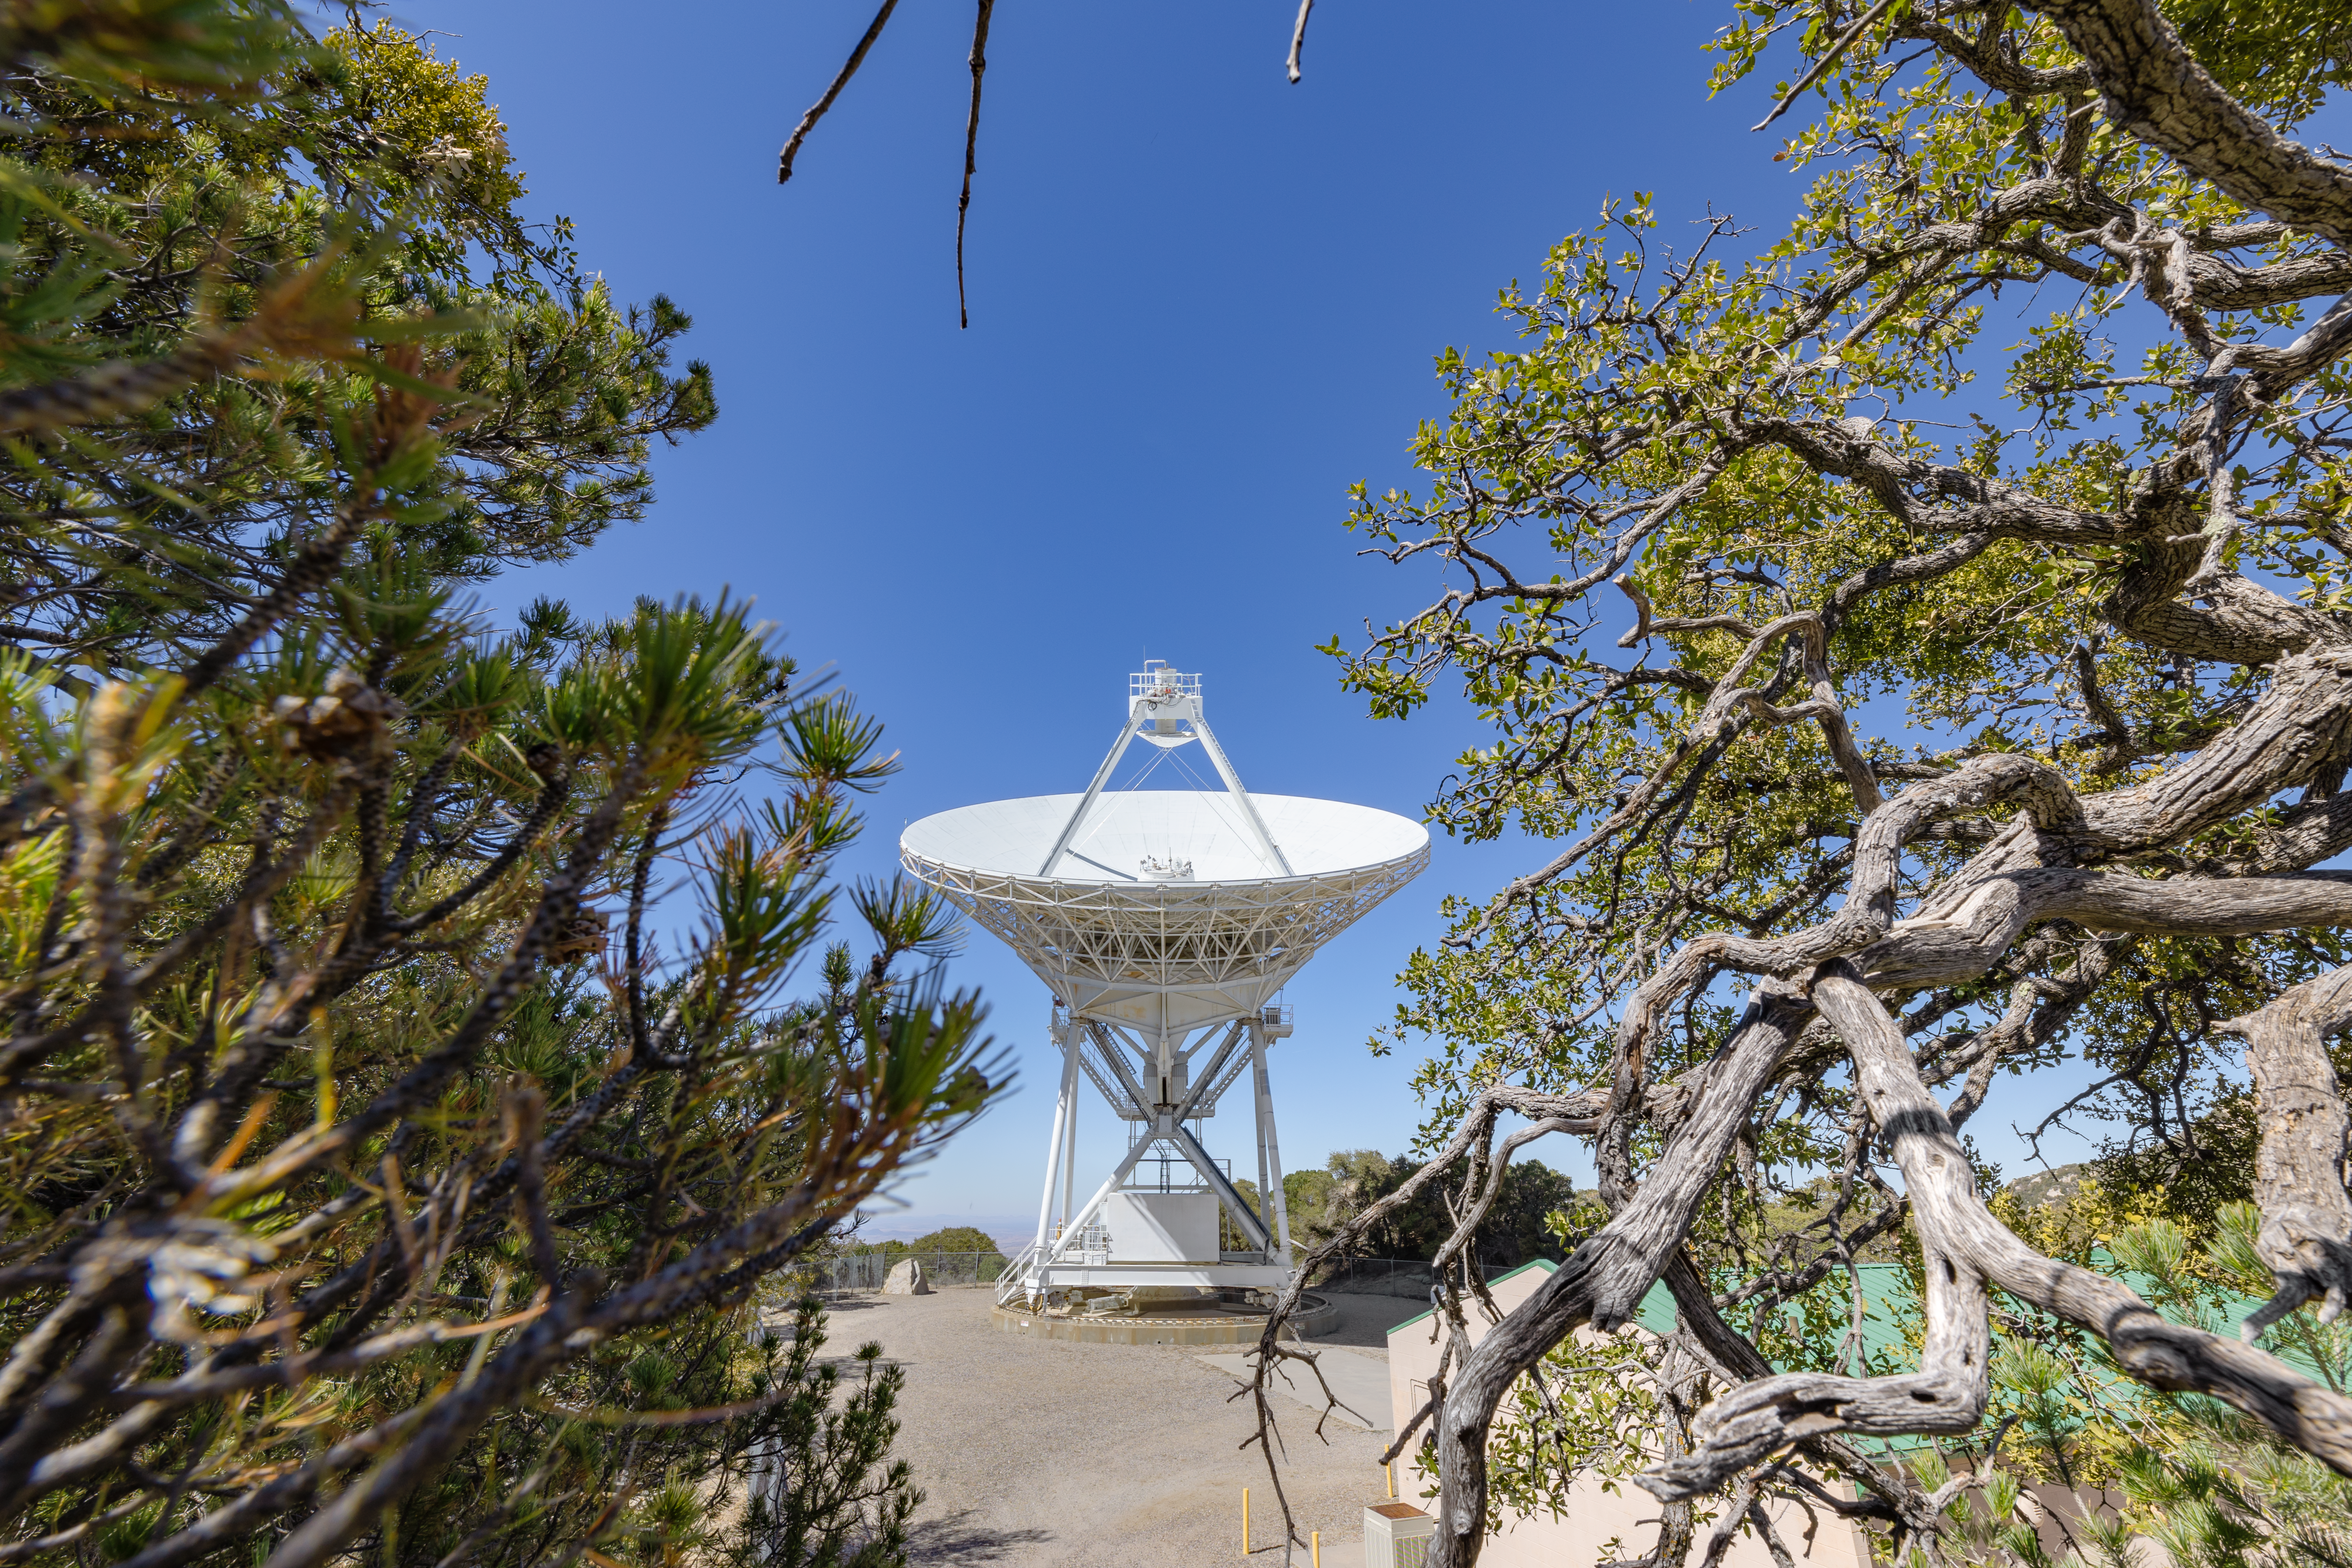

Very Long Baseline Array Dish in Shrubs

The Very Long Baseline Array Dish between Arizona foliage on Kitt Peak National Observatory.

Credit: KPNO/NOIRLab/NSF/AURA/T. Slovinský